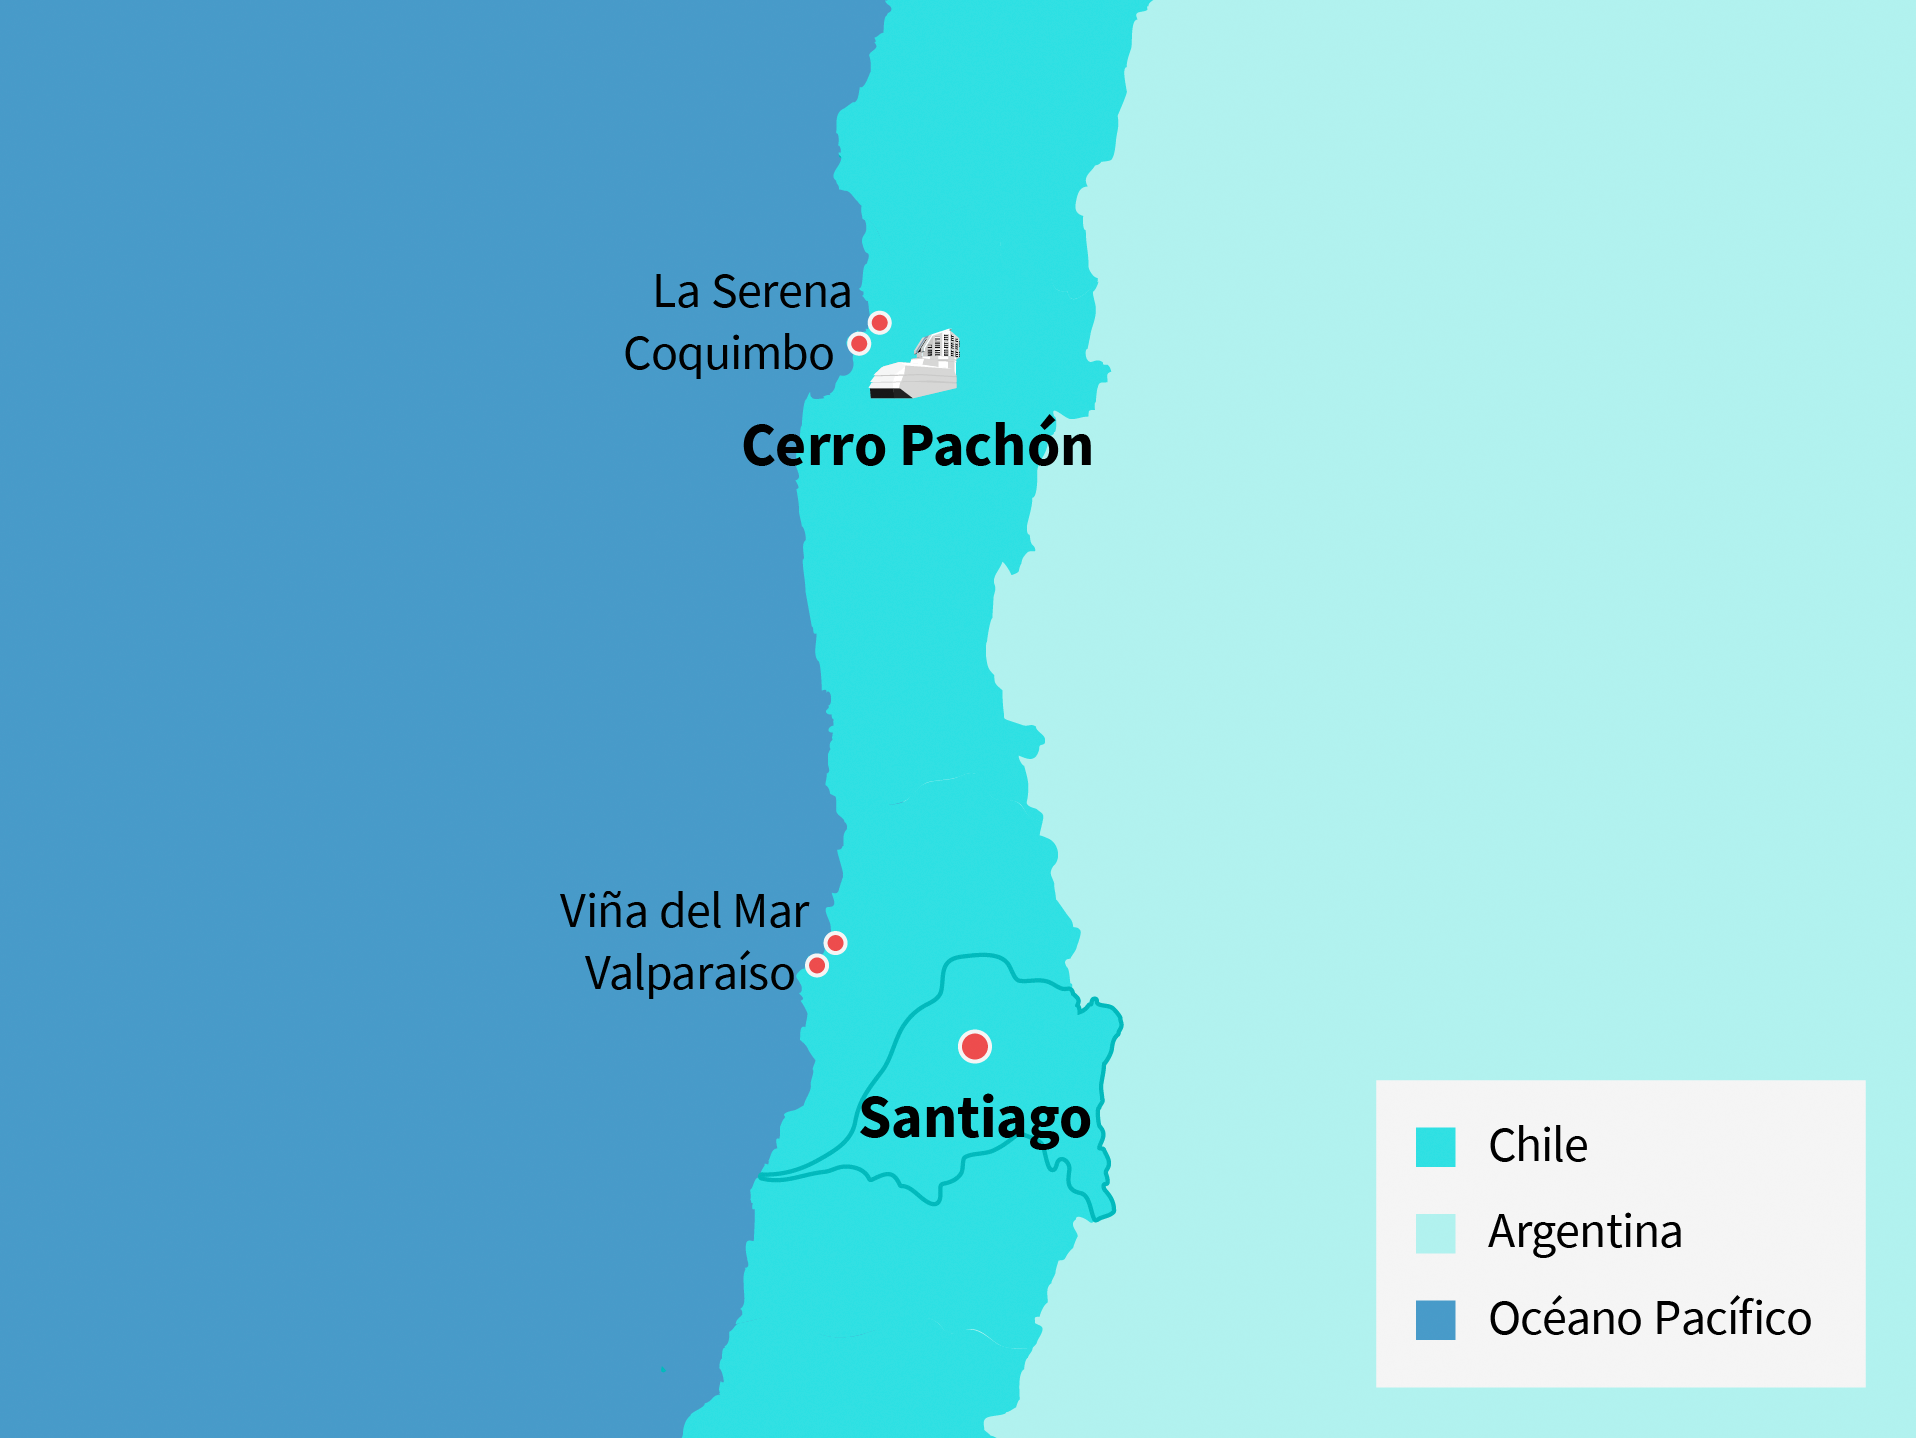

Mapa y centros de datos del Observatorio Rubin

Ilustración de los centros de datos del Observatorio Rubin en Chile.

Credit: RubinObs/NOIRLab/SLAC/NSF/DOE/AURA